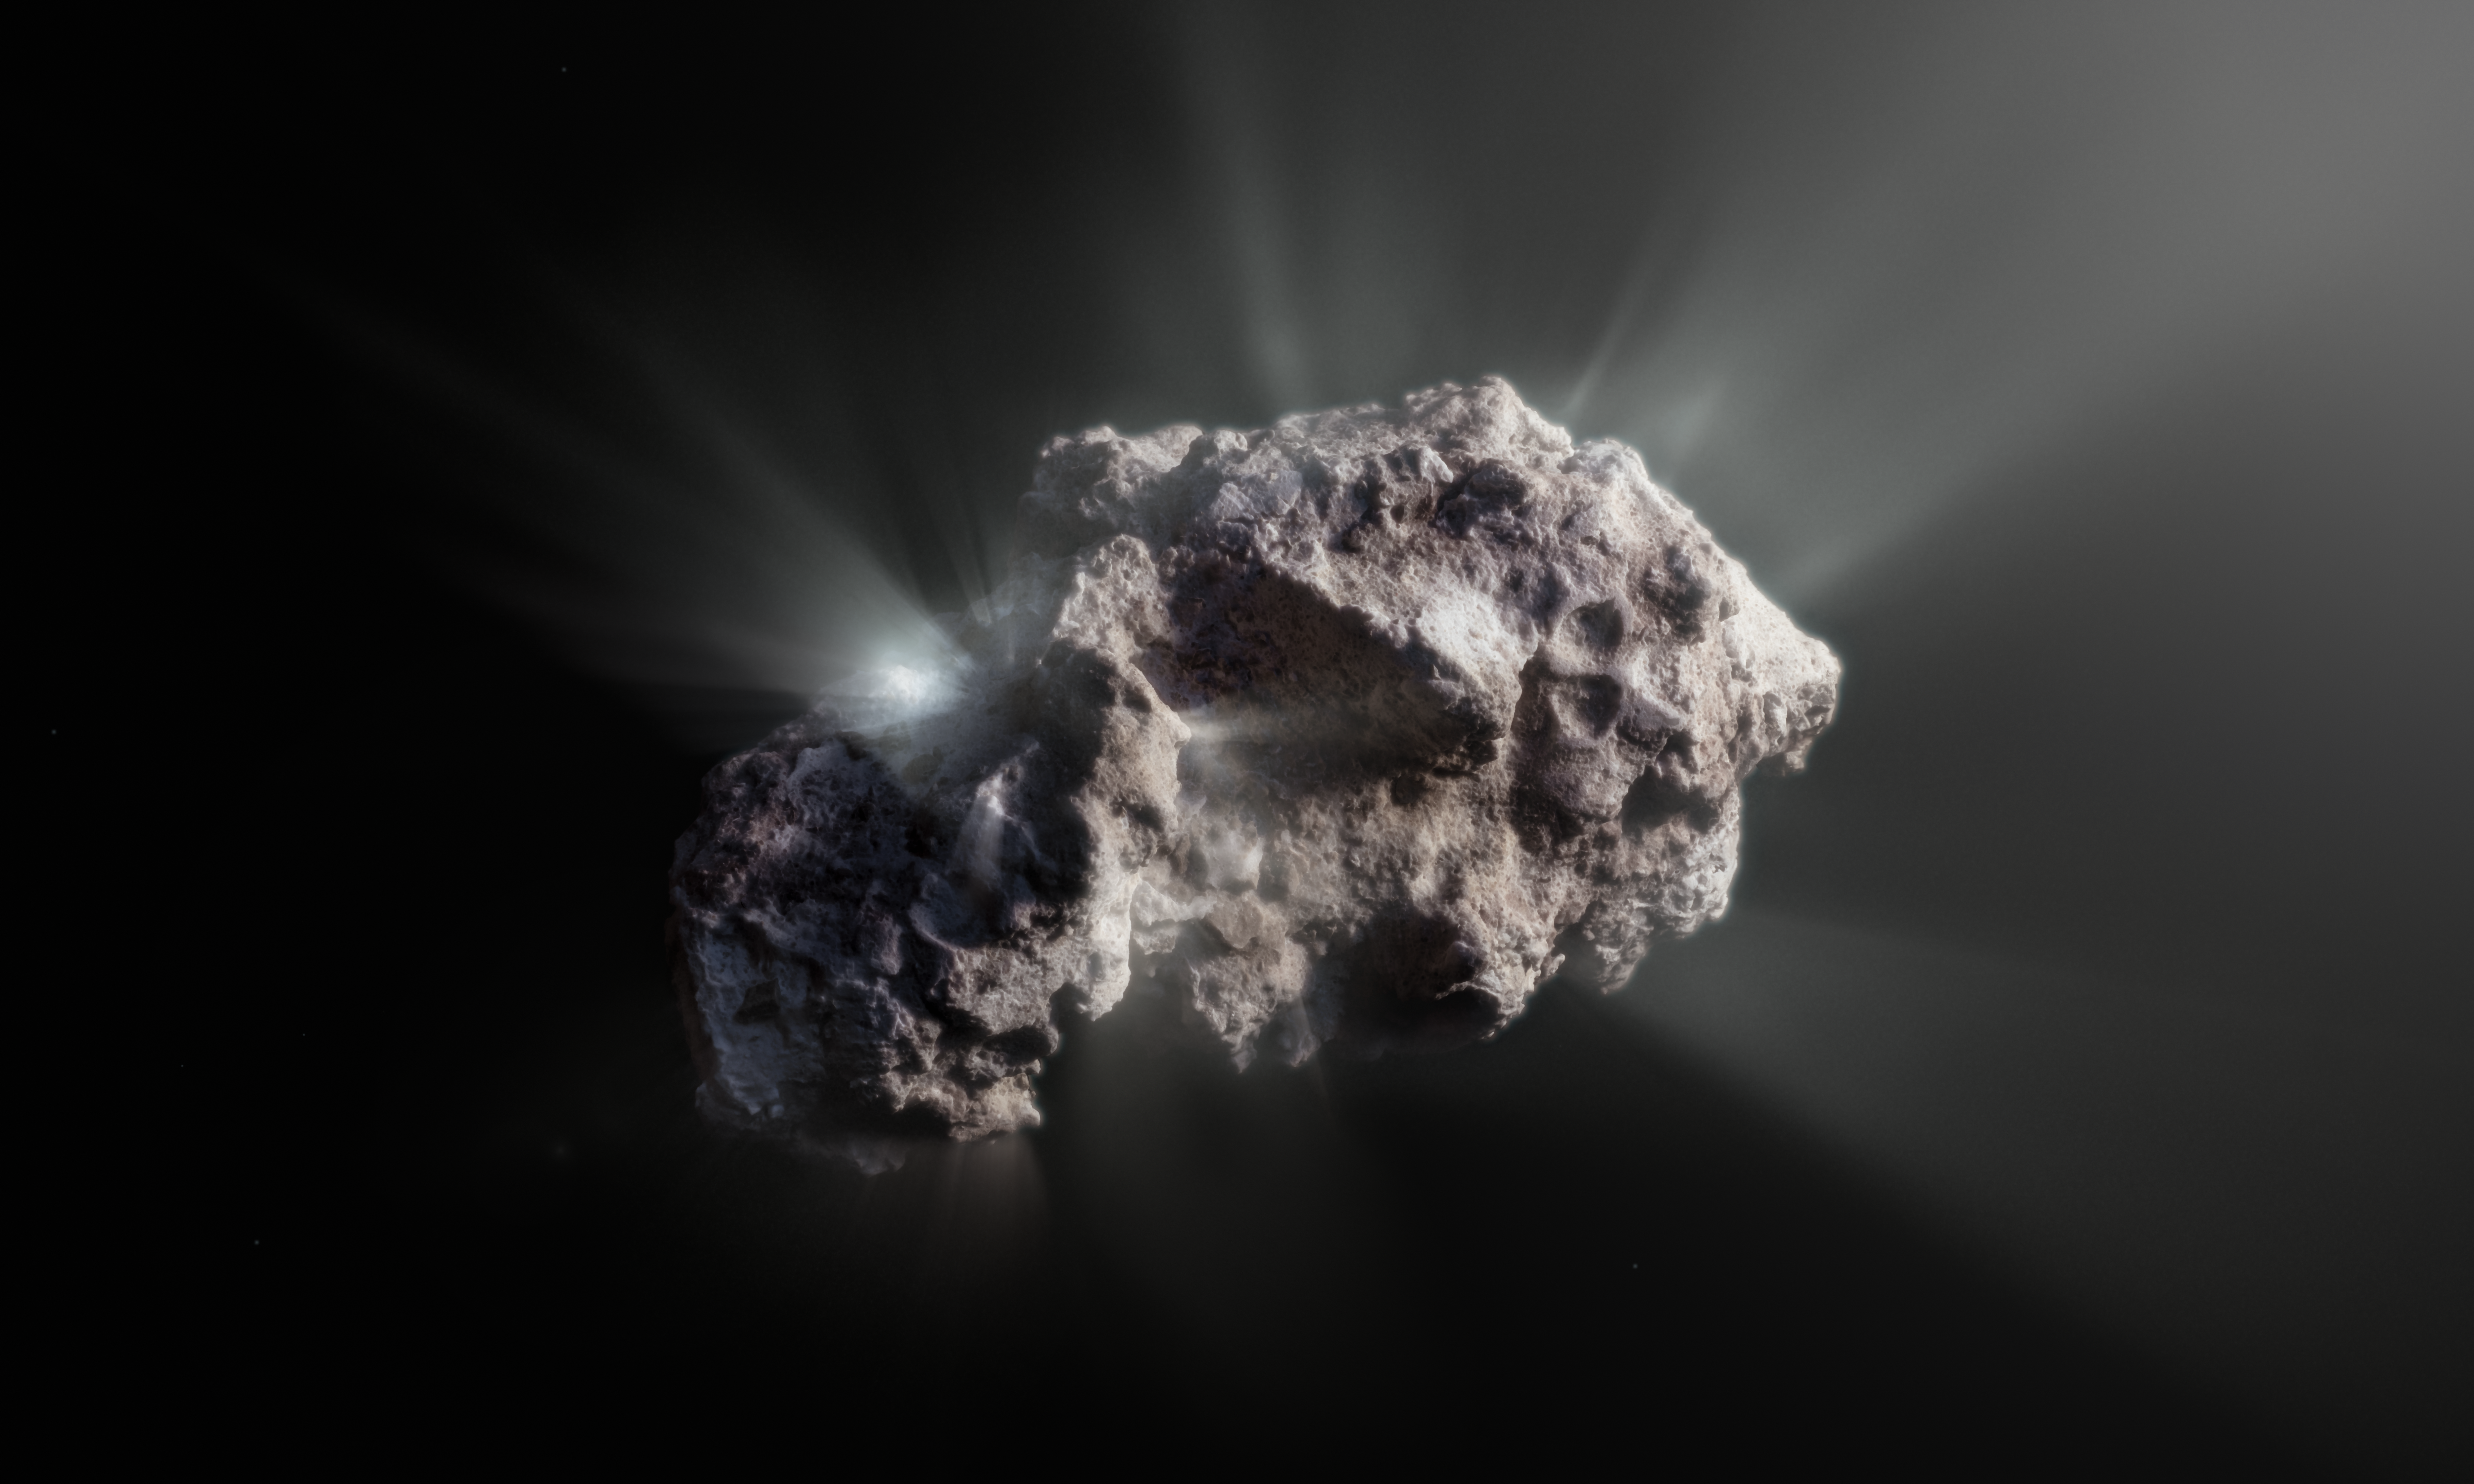

Artist’s impression of the surface of interstellar comet 2I/Borisov

This image shows an artist’s impression of what the surface of the 2I/Borisov comet might look like.

2I/Borisov was a visitor from another planetary system that passed by our Sun in 2019, allowing astronomers a unique view of an interstellar comet. While telescopes on Earth and in space captured images of this comet, we don’t have any close-up observations of 2I/Borisov. It is therefore up to artists to create their own ideas of what the comet’s surface might look like, based on the scientific information we have about it.

Credit: ESO/M. Kormesser